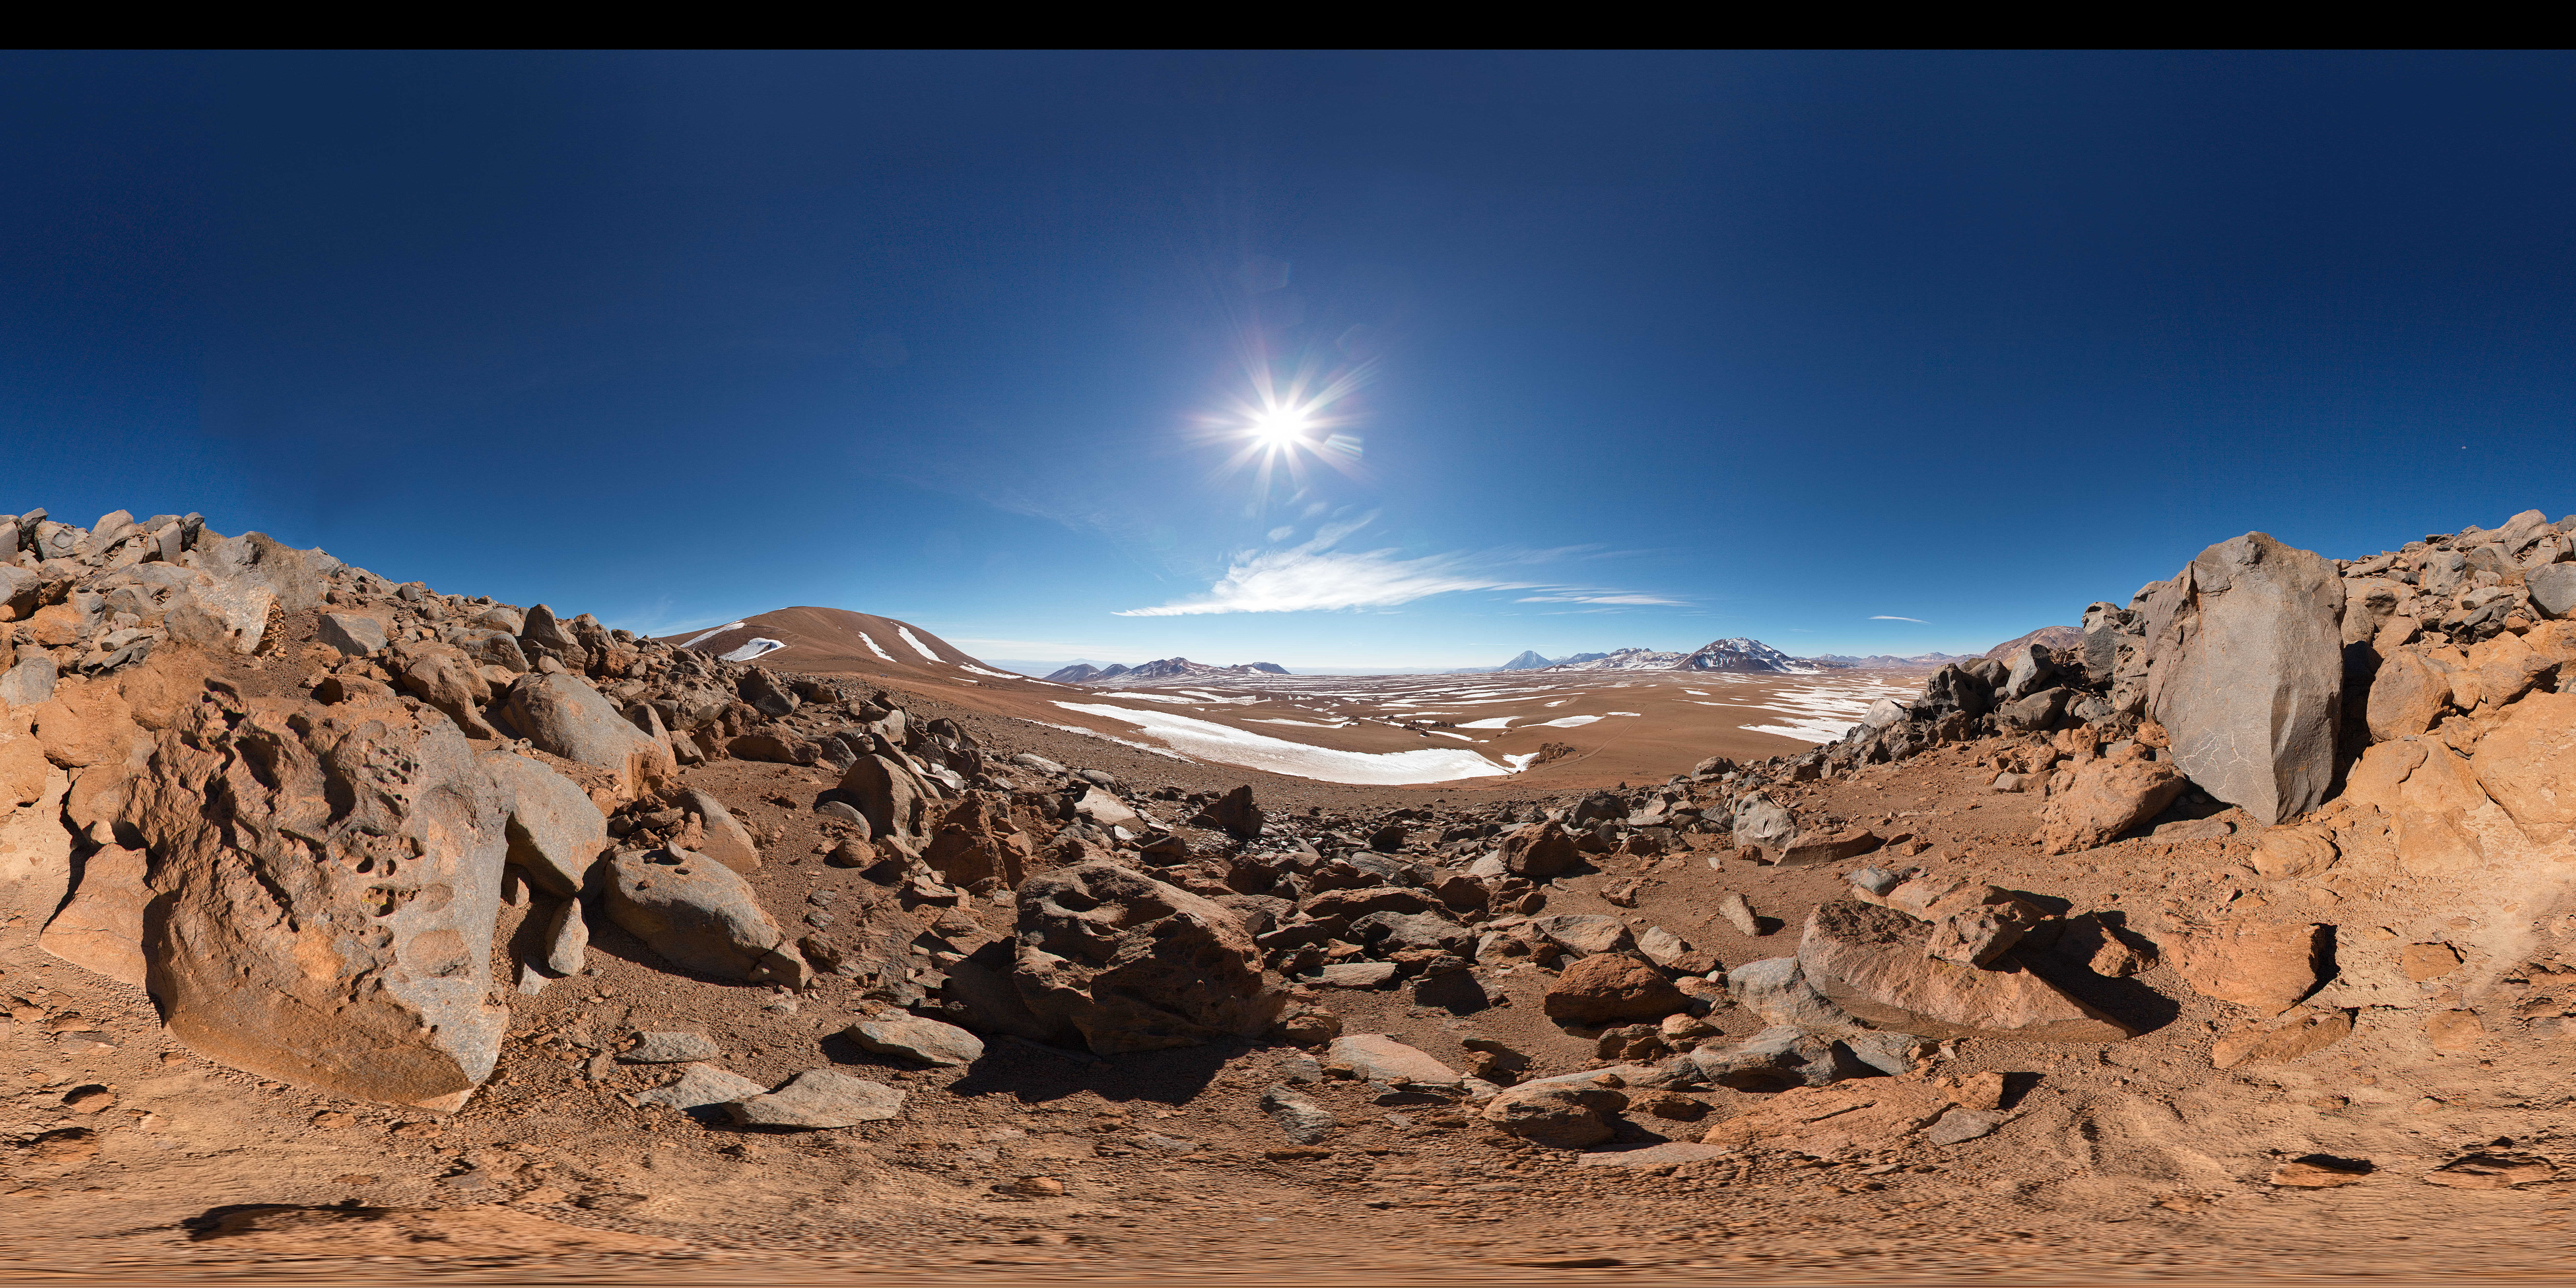

Panorama at Chajnantor

Impressive 360 degree panorama of the desert at Chajnantor Plateau, home of ALMA.

Credit: ESO